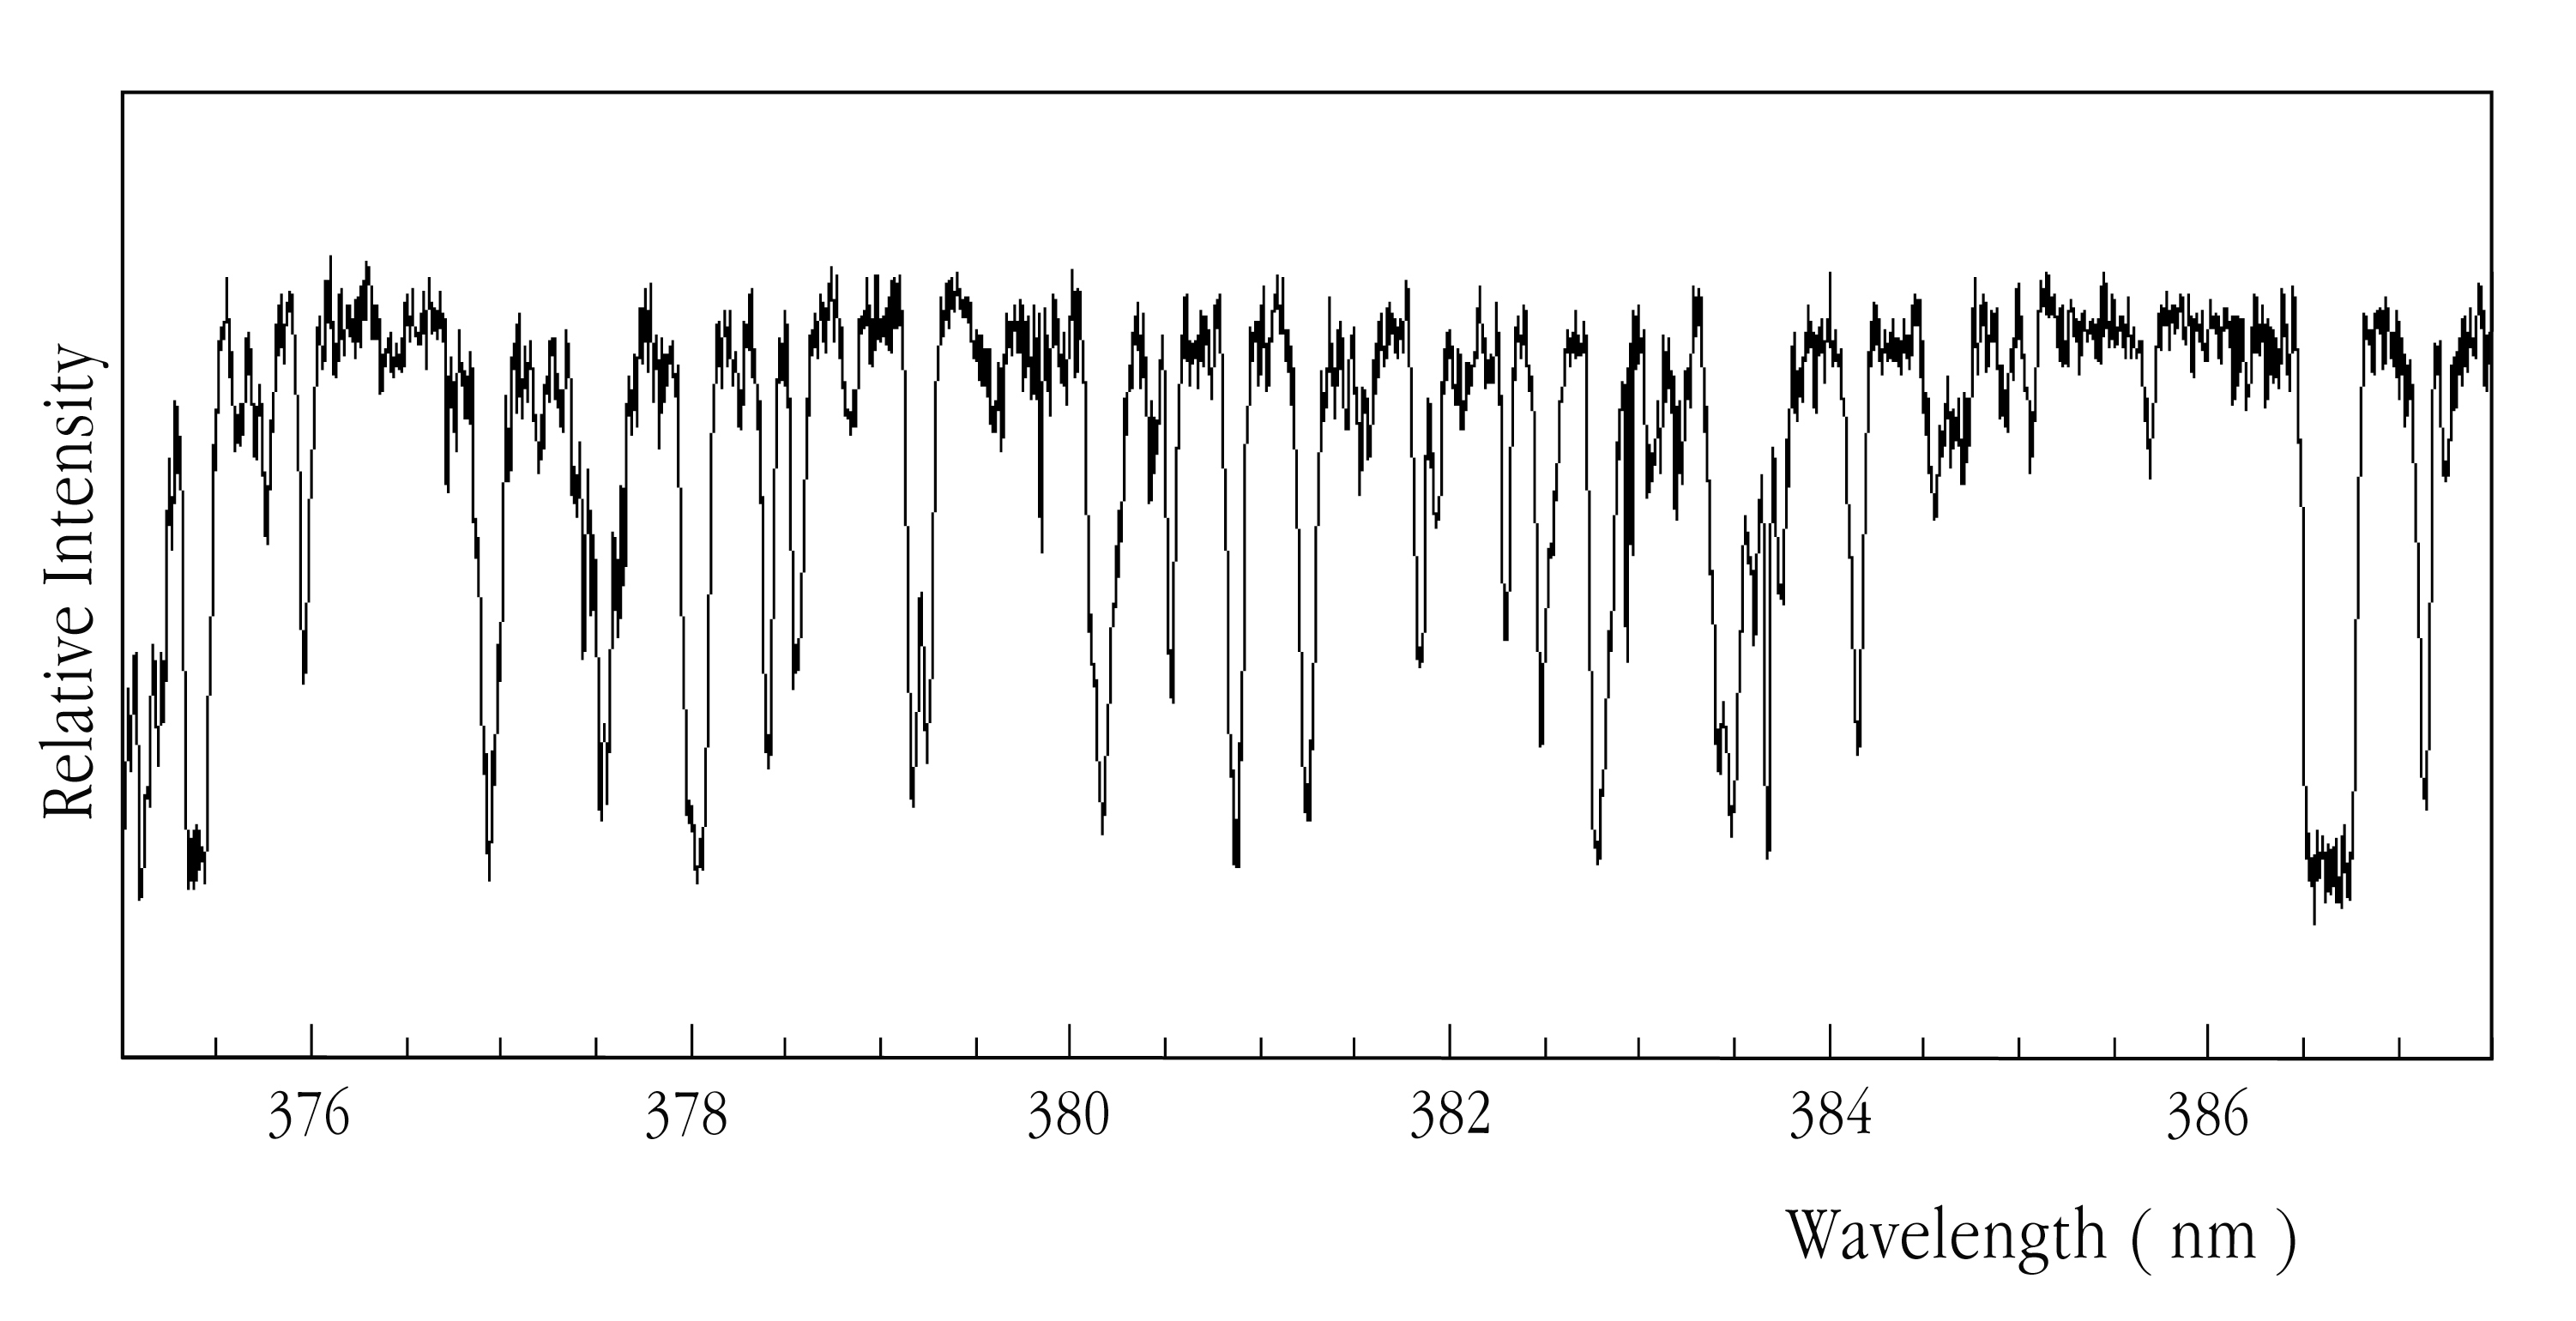

Lyman-alpha forest in QSO HE2217-2818

A tracing of one spectral order, corresponding to one horizontal line in the echelle spectrum. It shows part of the Lyman-alpha forest in the ultraviolet spectrum of the southern quasar QSO HE2217-2818 . The absorption lines are caused by intervening, neutral hydrogen gas located at different distances along the line-of-sight towards this quasar.

Credit: ESO